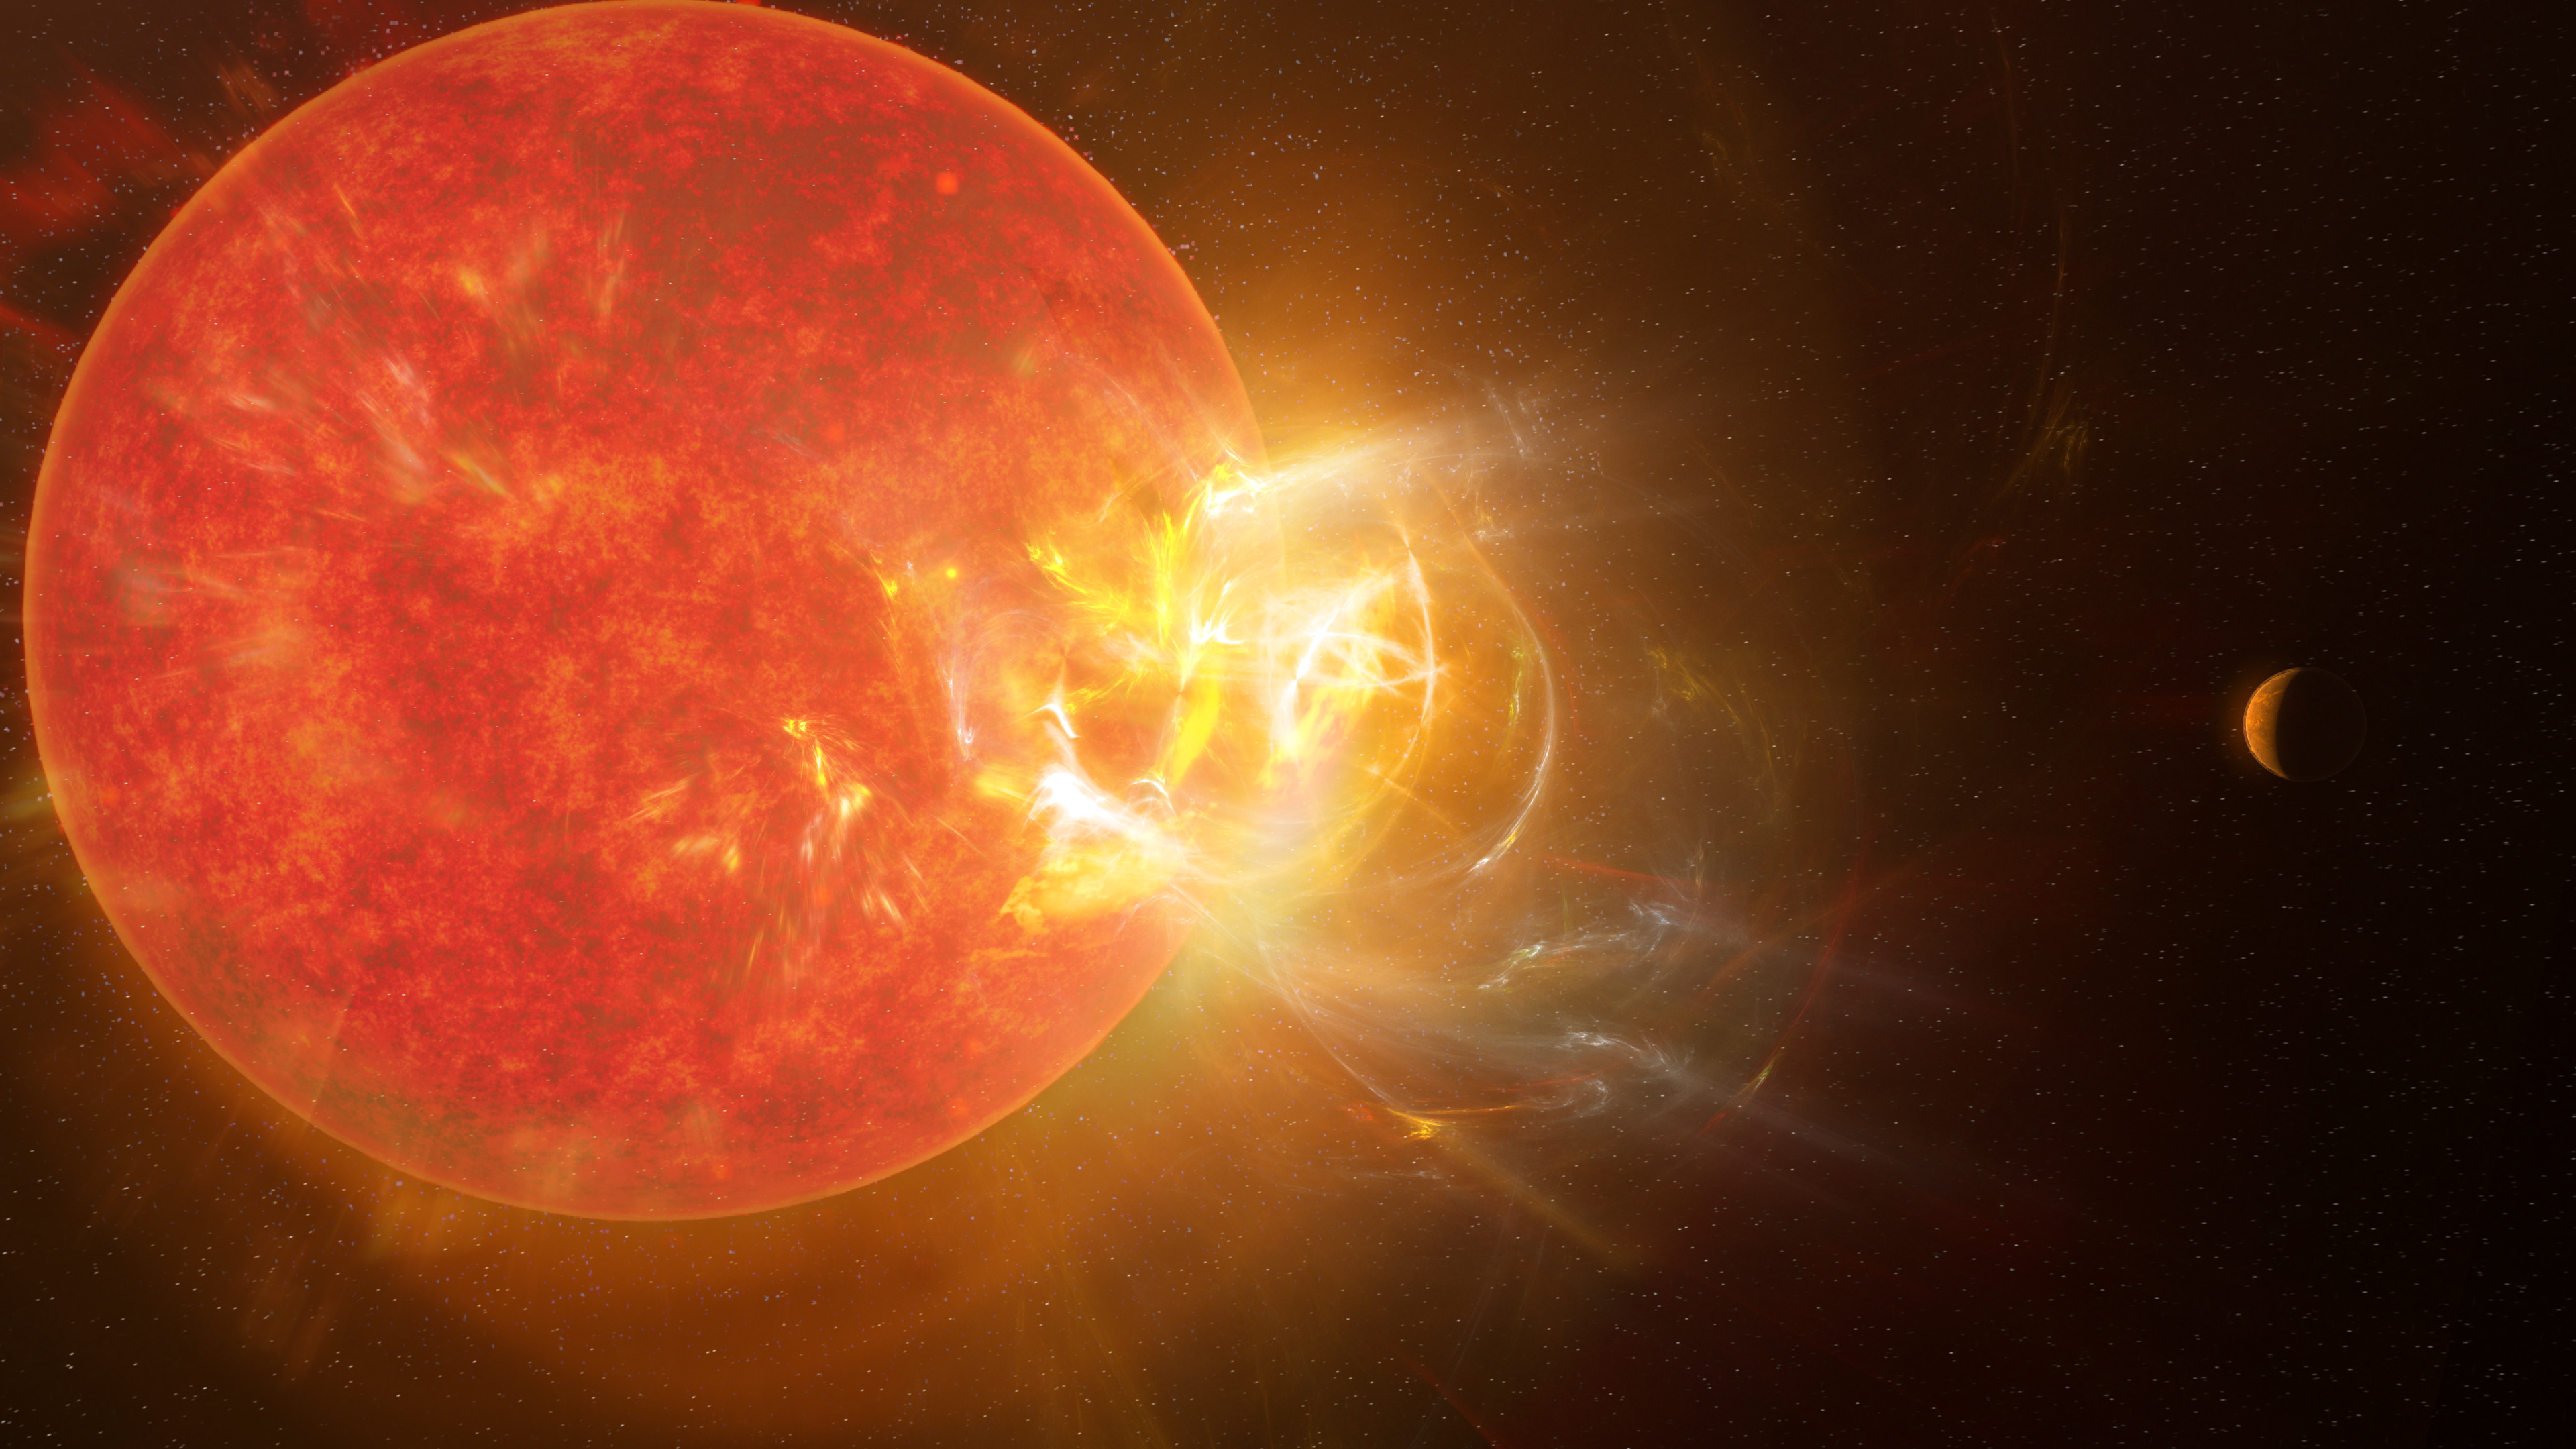

B681EBE8-D645-42D0-8904-92502DBEBF27

Artist's conception of the violent stellar flare from Proxima Centauri discovered by scientists in 2019 using nine telescopes across the electromagnetic spectrum, including the Atacama Large Millimeter/submillimeter Array (ALMA). Powerful flares eject from Proxima Centauri with regularity, impacting the star's planets almost daily.

Credit: NRAO/S. Dagnello